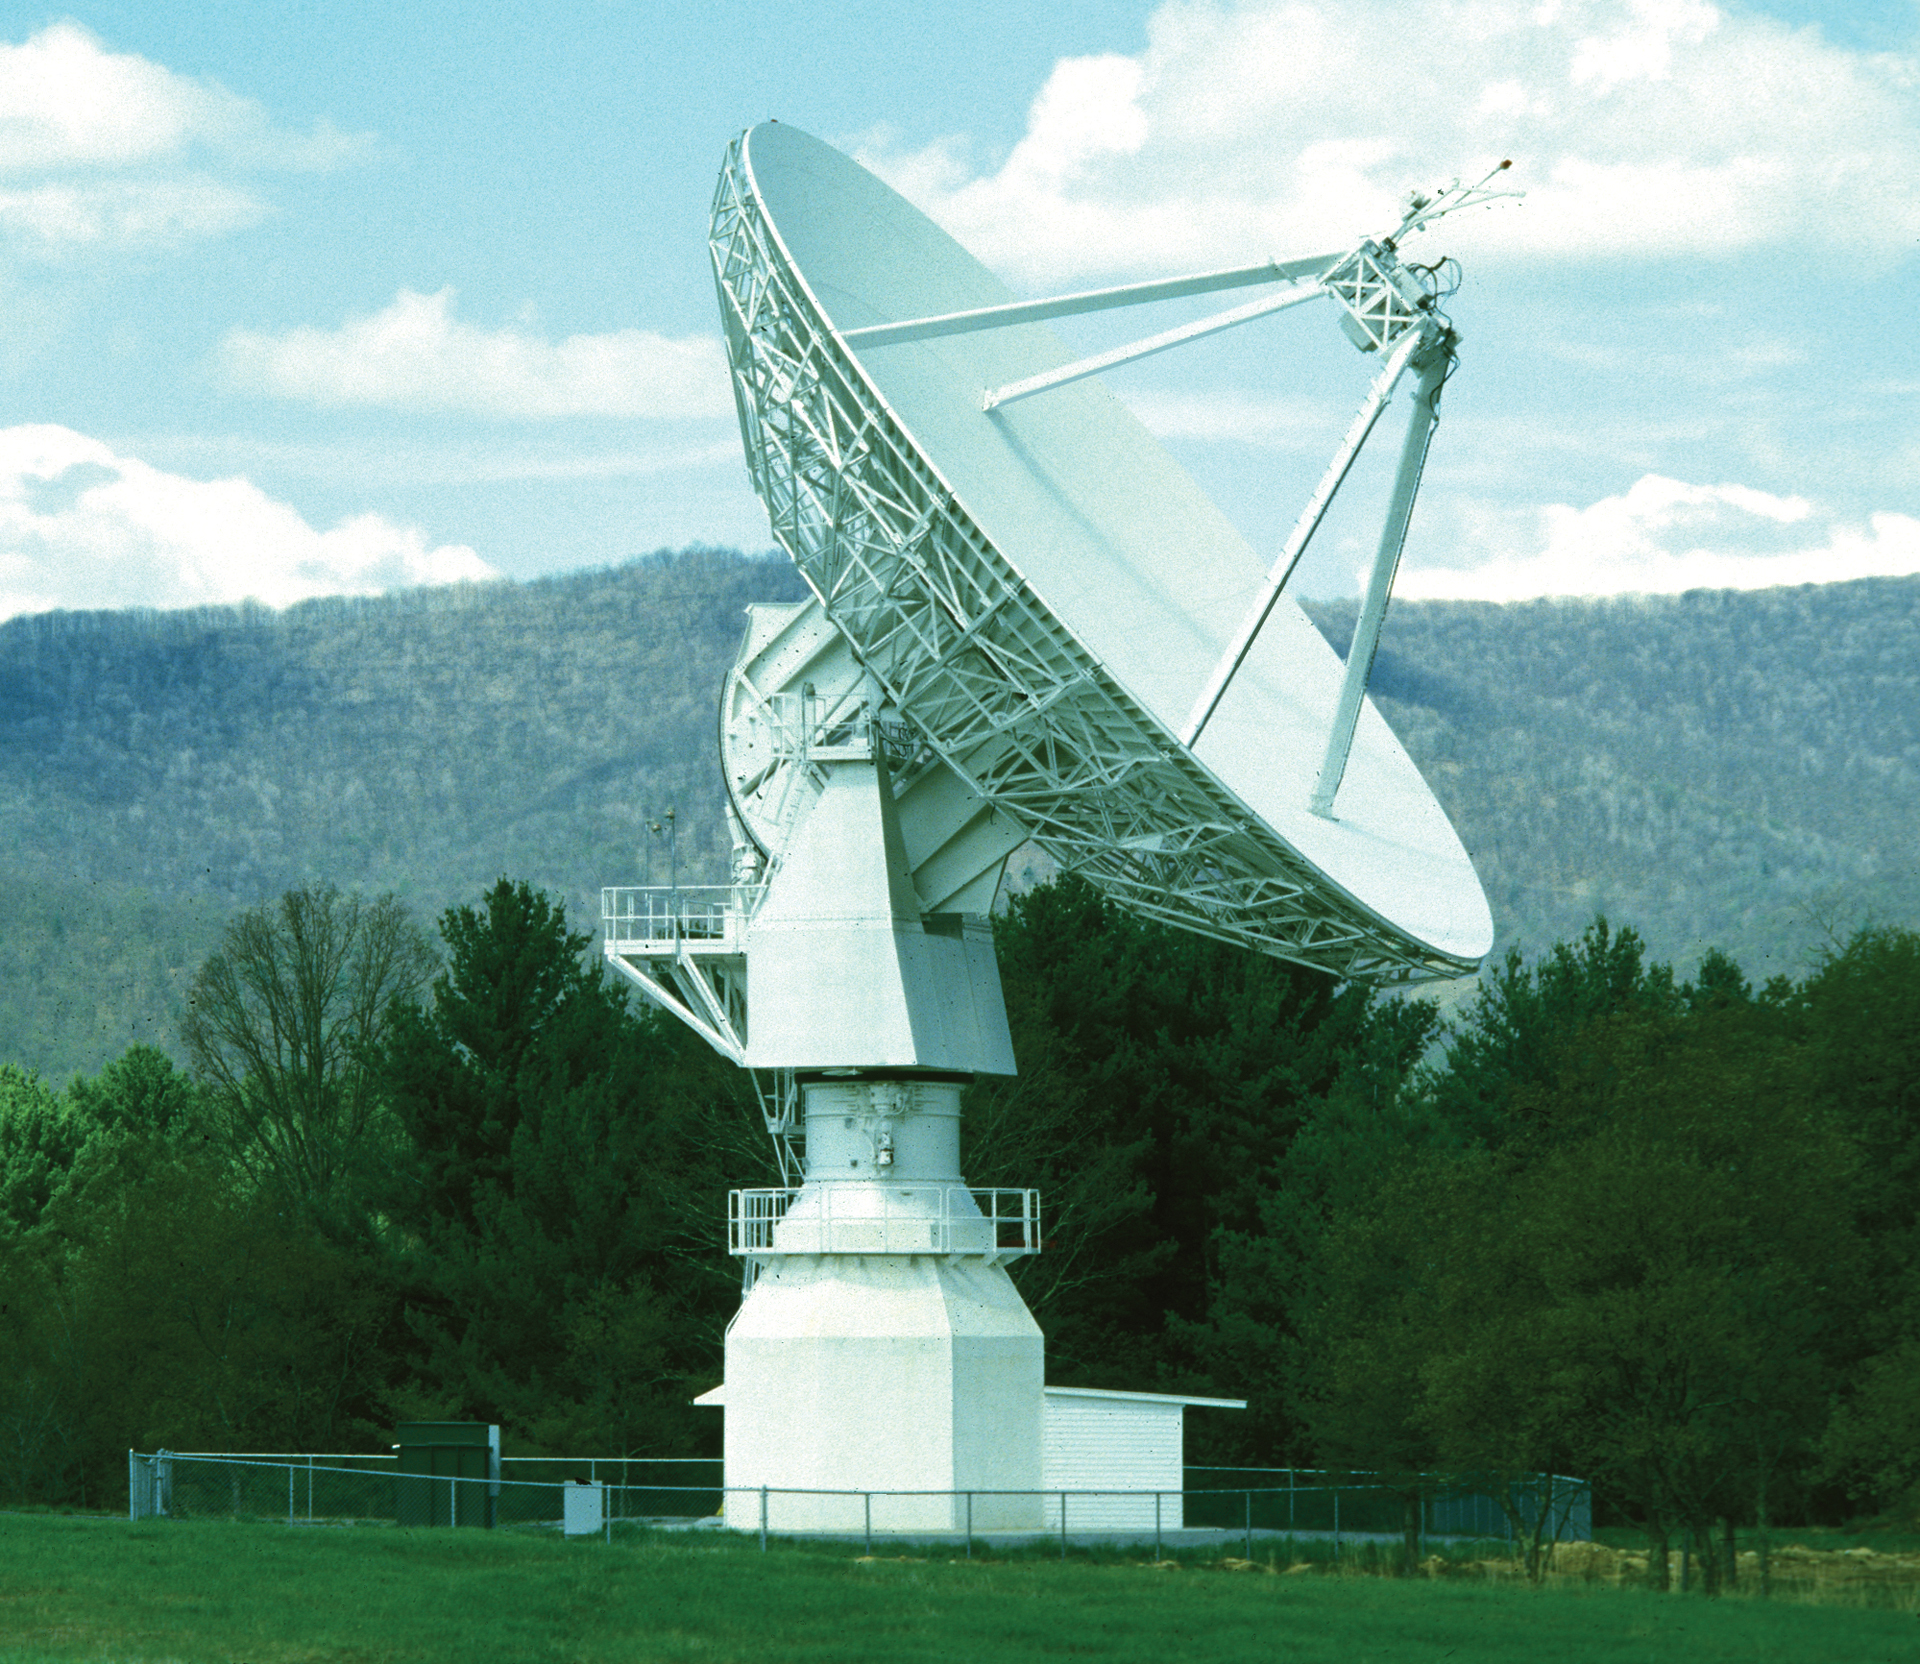

US Naval Observatory at Green Bank

The 20-meter telescope arrived as a guest at Green Bank in 1994. It was built by RSI and installed by the US Naval Observatory as a member of its various Earth observing programs. In 2000, USNO cutbacks shut it down, but we kept it running to use as a receiver-testing telescope. In 2012, it became the first radio telescope in the UNC's Skynet project of remotely-controlled educational telescopes.

Credit: NRAO/AUI/NSF